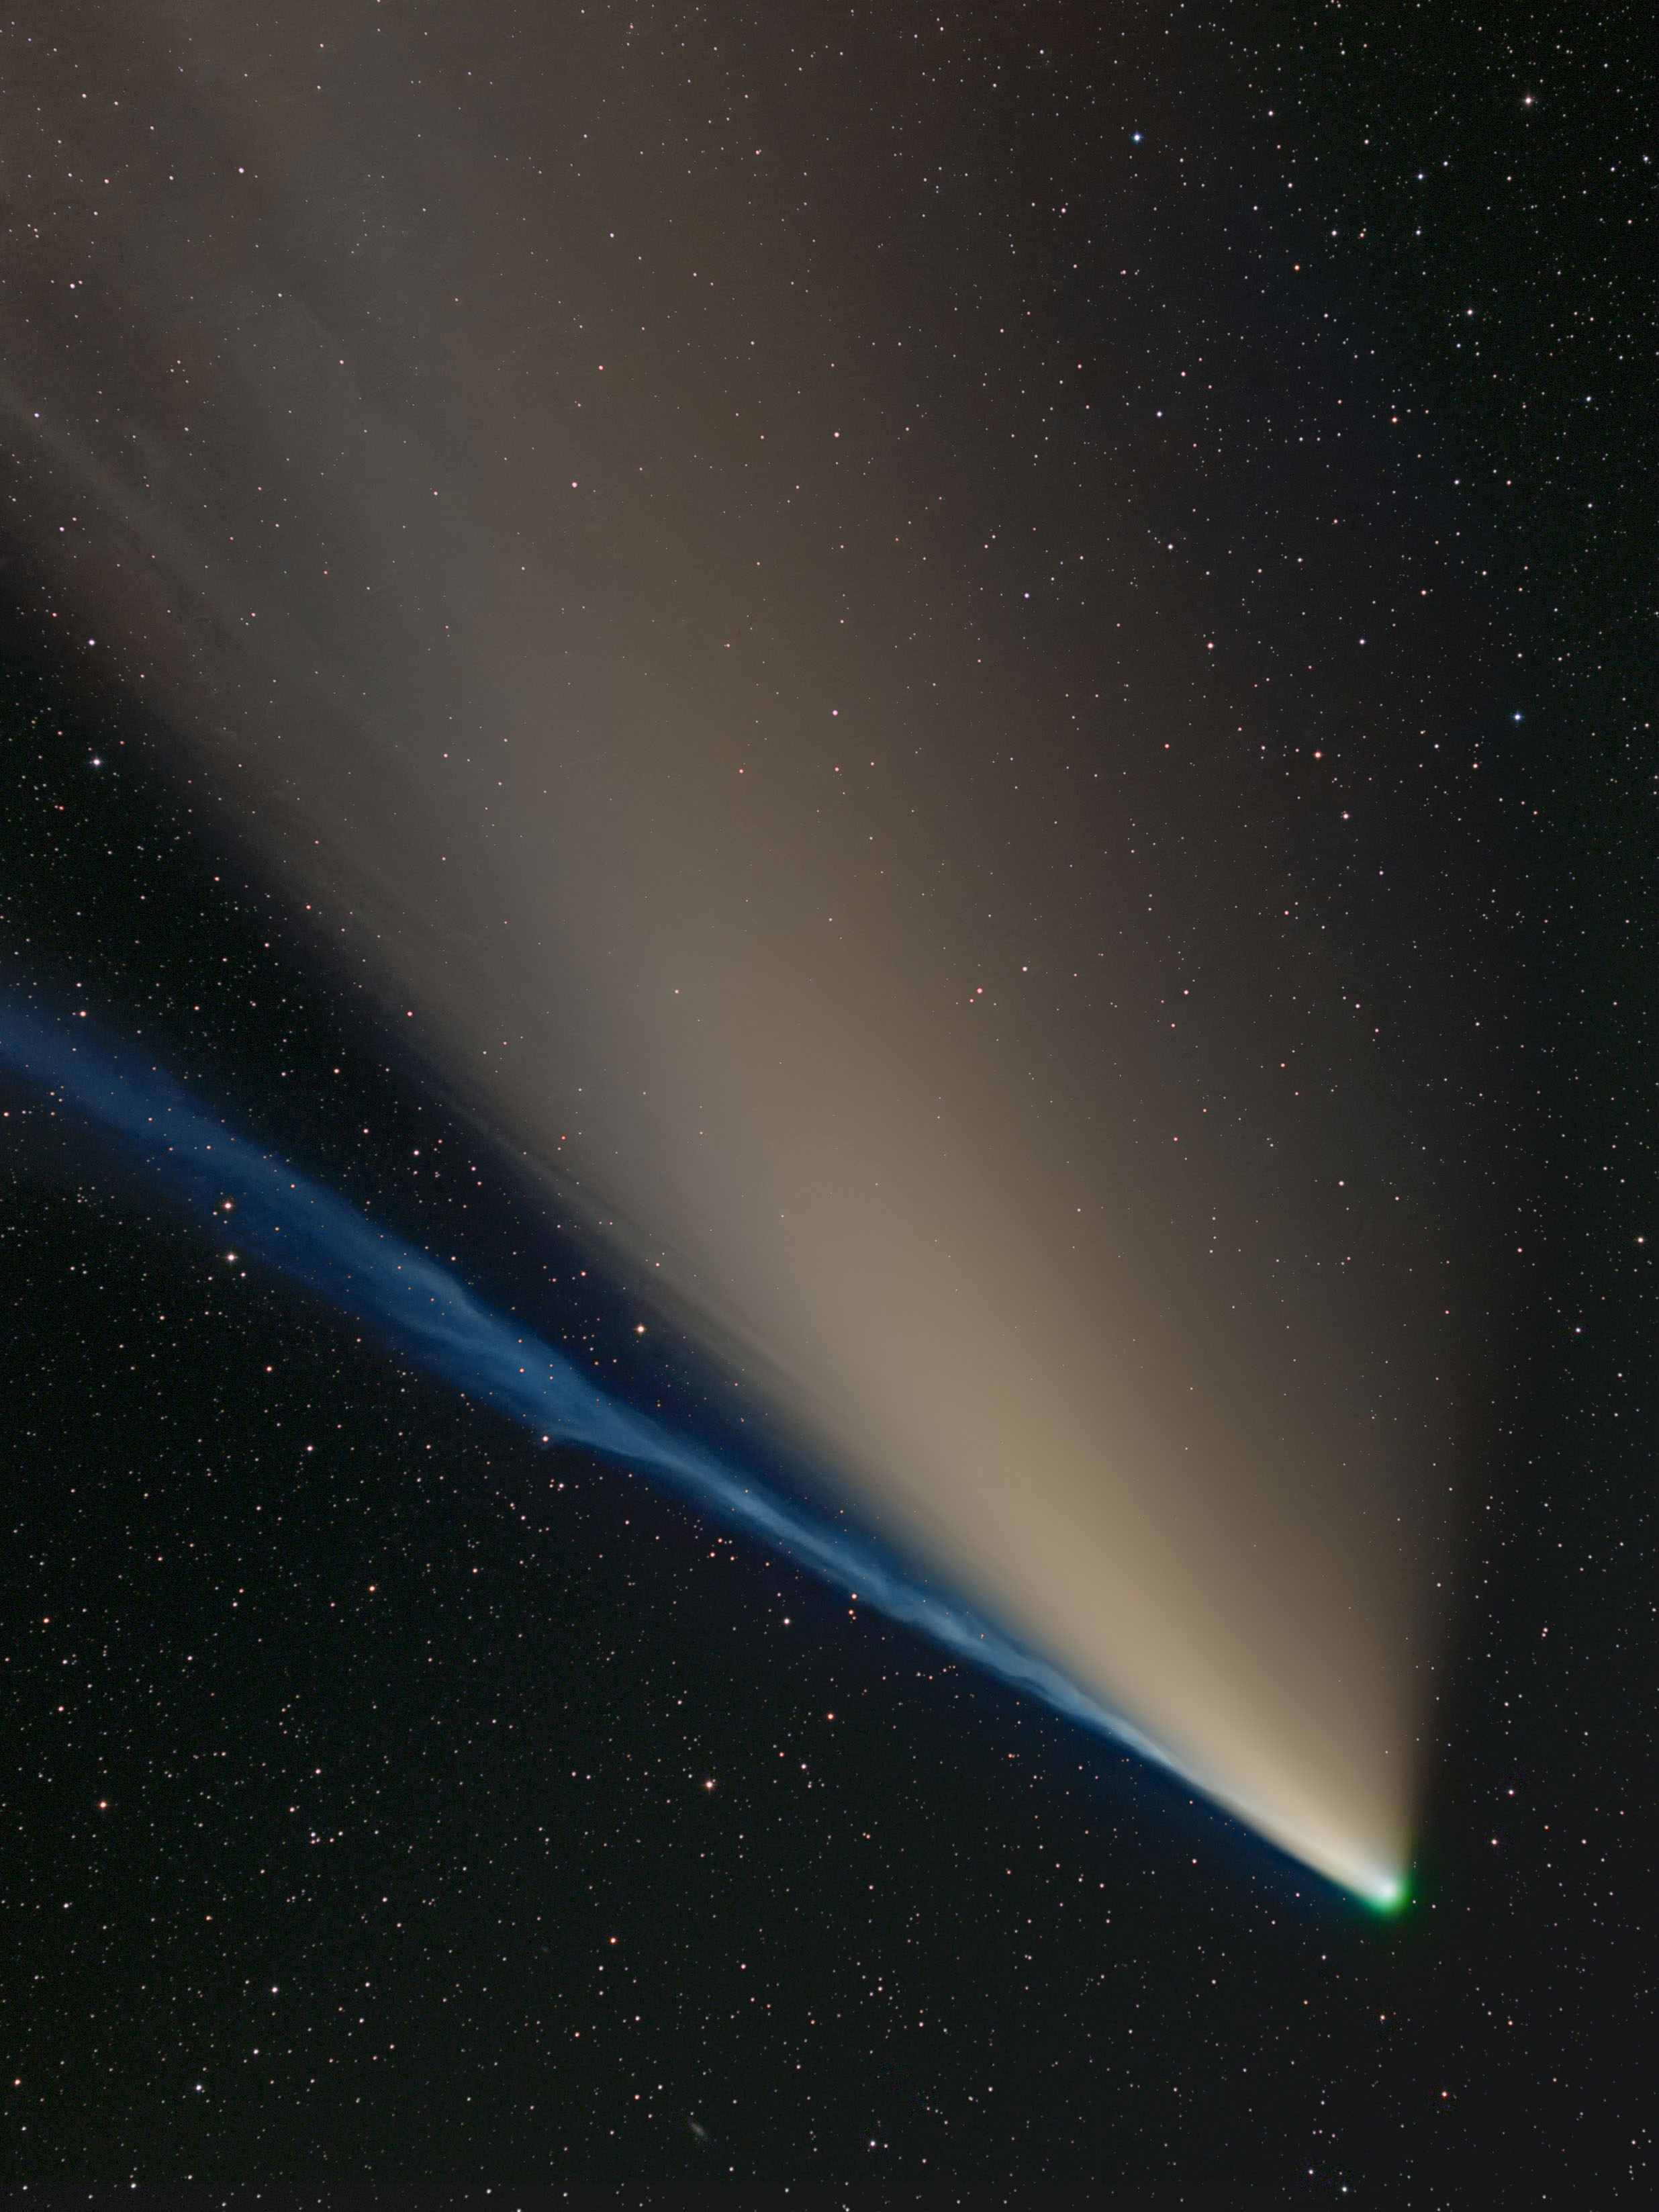

Comets, Second Place

Second place in the 2021 IAU OAE Astrophotography Contest, category Comets: Comet C/2020F3 (Neowise) with separate dust and ion gas tails and a green glowing coma, by Dietmar Gutermuth, Germany.

Comets have a very interesting structure comprising of four main parts: the nucleus, composed of rock, dust and frozen gases, typically spanning a few kilometres, although bigger ones have been observed; a small atmosphere of gas surrounding the nucleus (only present when the comet approaches its closest point to the Sun), called coma; and the two distinctive cometary tails (there is at times third tail). The green colour of the coma is due to carbon and nitrogen present in the coma reacting with the Sun’s ultraviolet radiation. The tail that we are mostly used to observing – dust tail and is composed of micron sized dust particles, the second tail composed of charged particles – ion or gas tail. The tails are released only when the comet approaches the Sun at a distance where the heat and radiation emanating from our star is intense enough to vaporize the frozen gases. The dust tail is curved, while the gas tail is straight and always points away from the Sun as this is carried by the solar wind - flow of charged particles emitted by the Sun. As comets are formed by leftover material, they carry with them important information about the early stages of the Solar System’s formation. This beautiful image shows the comet C/2020 F3 (Neowise), as seen from Germany in July 2020, with three of the four structures clearly visible – coma, gas, and dust tail.

Credit: Dietmar Gutermuth/IAU OAE